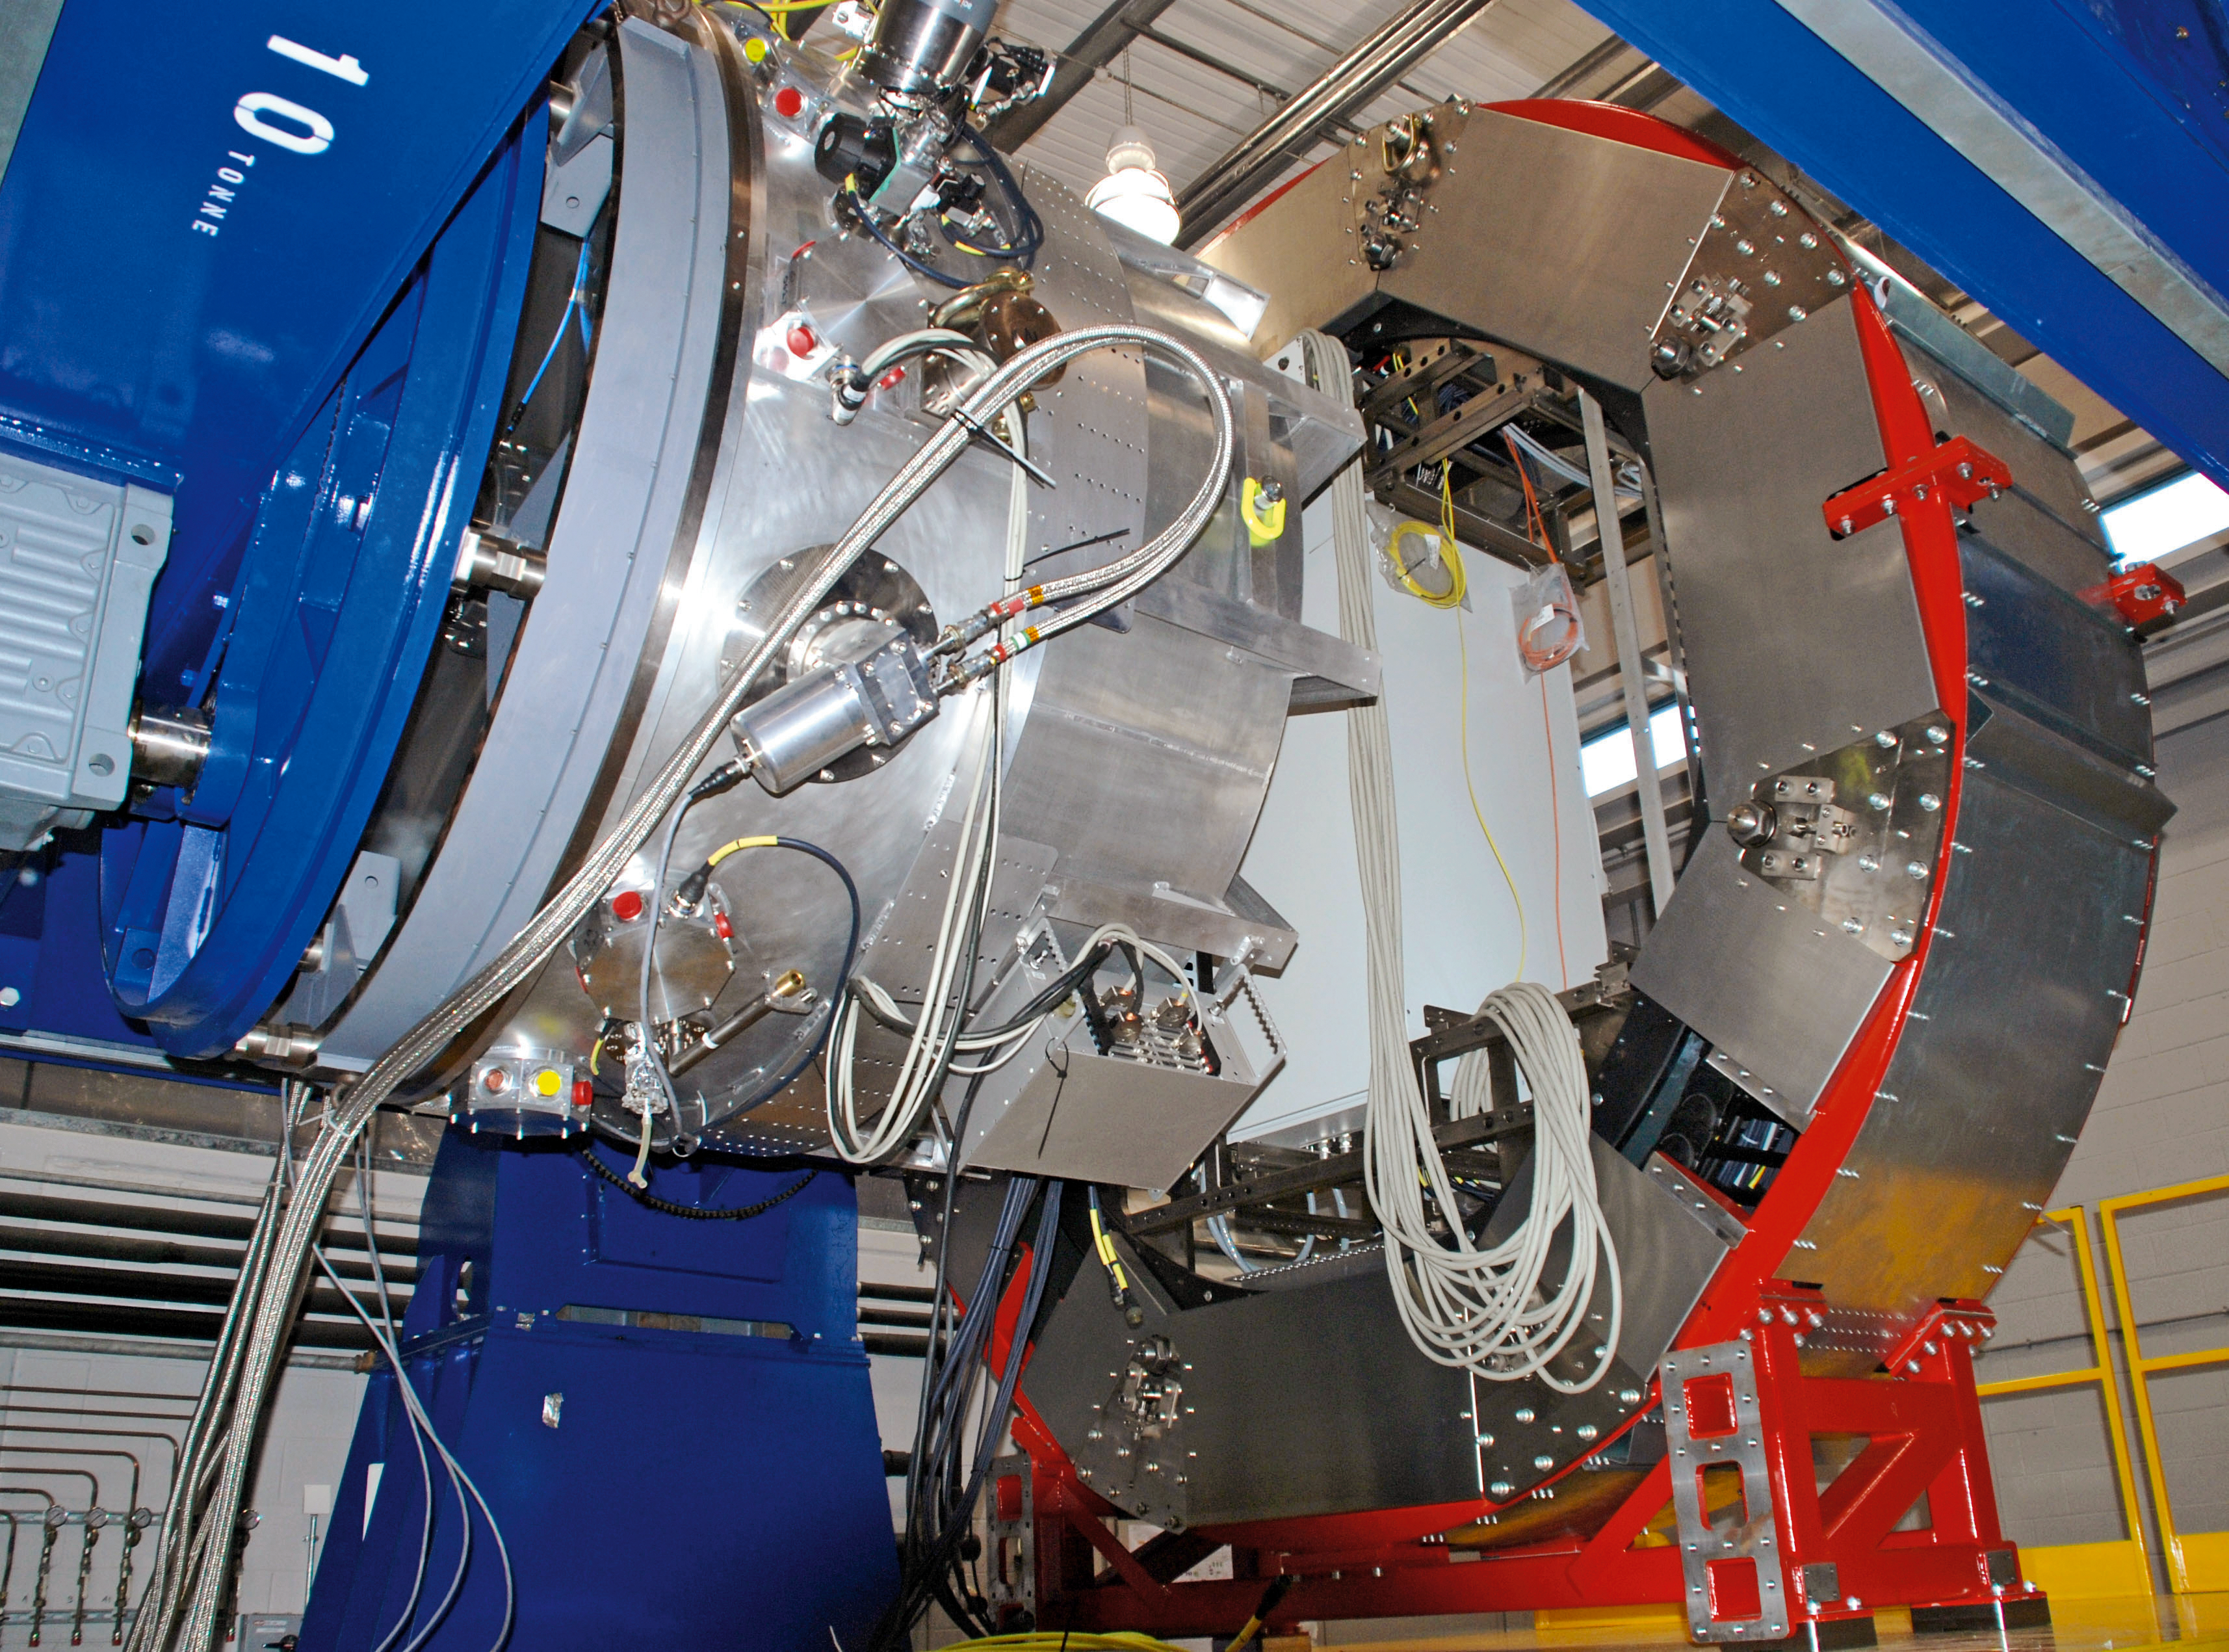

KMOS on a test rig

The K-band Multi Object Spectrograph (KMOS) is a second-generation instrument designed for operation on the VLT.

In this picture, KMOS is seen on a flextural test rig, and is undergoing qualification tests before being sent to its new home at Paranal Observatory.

Credit: ESO